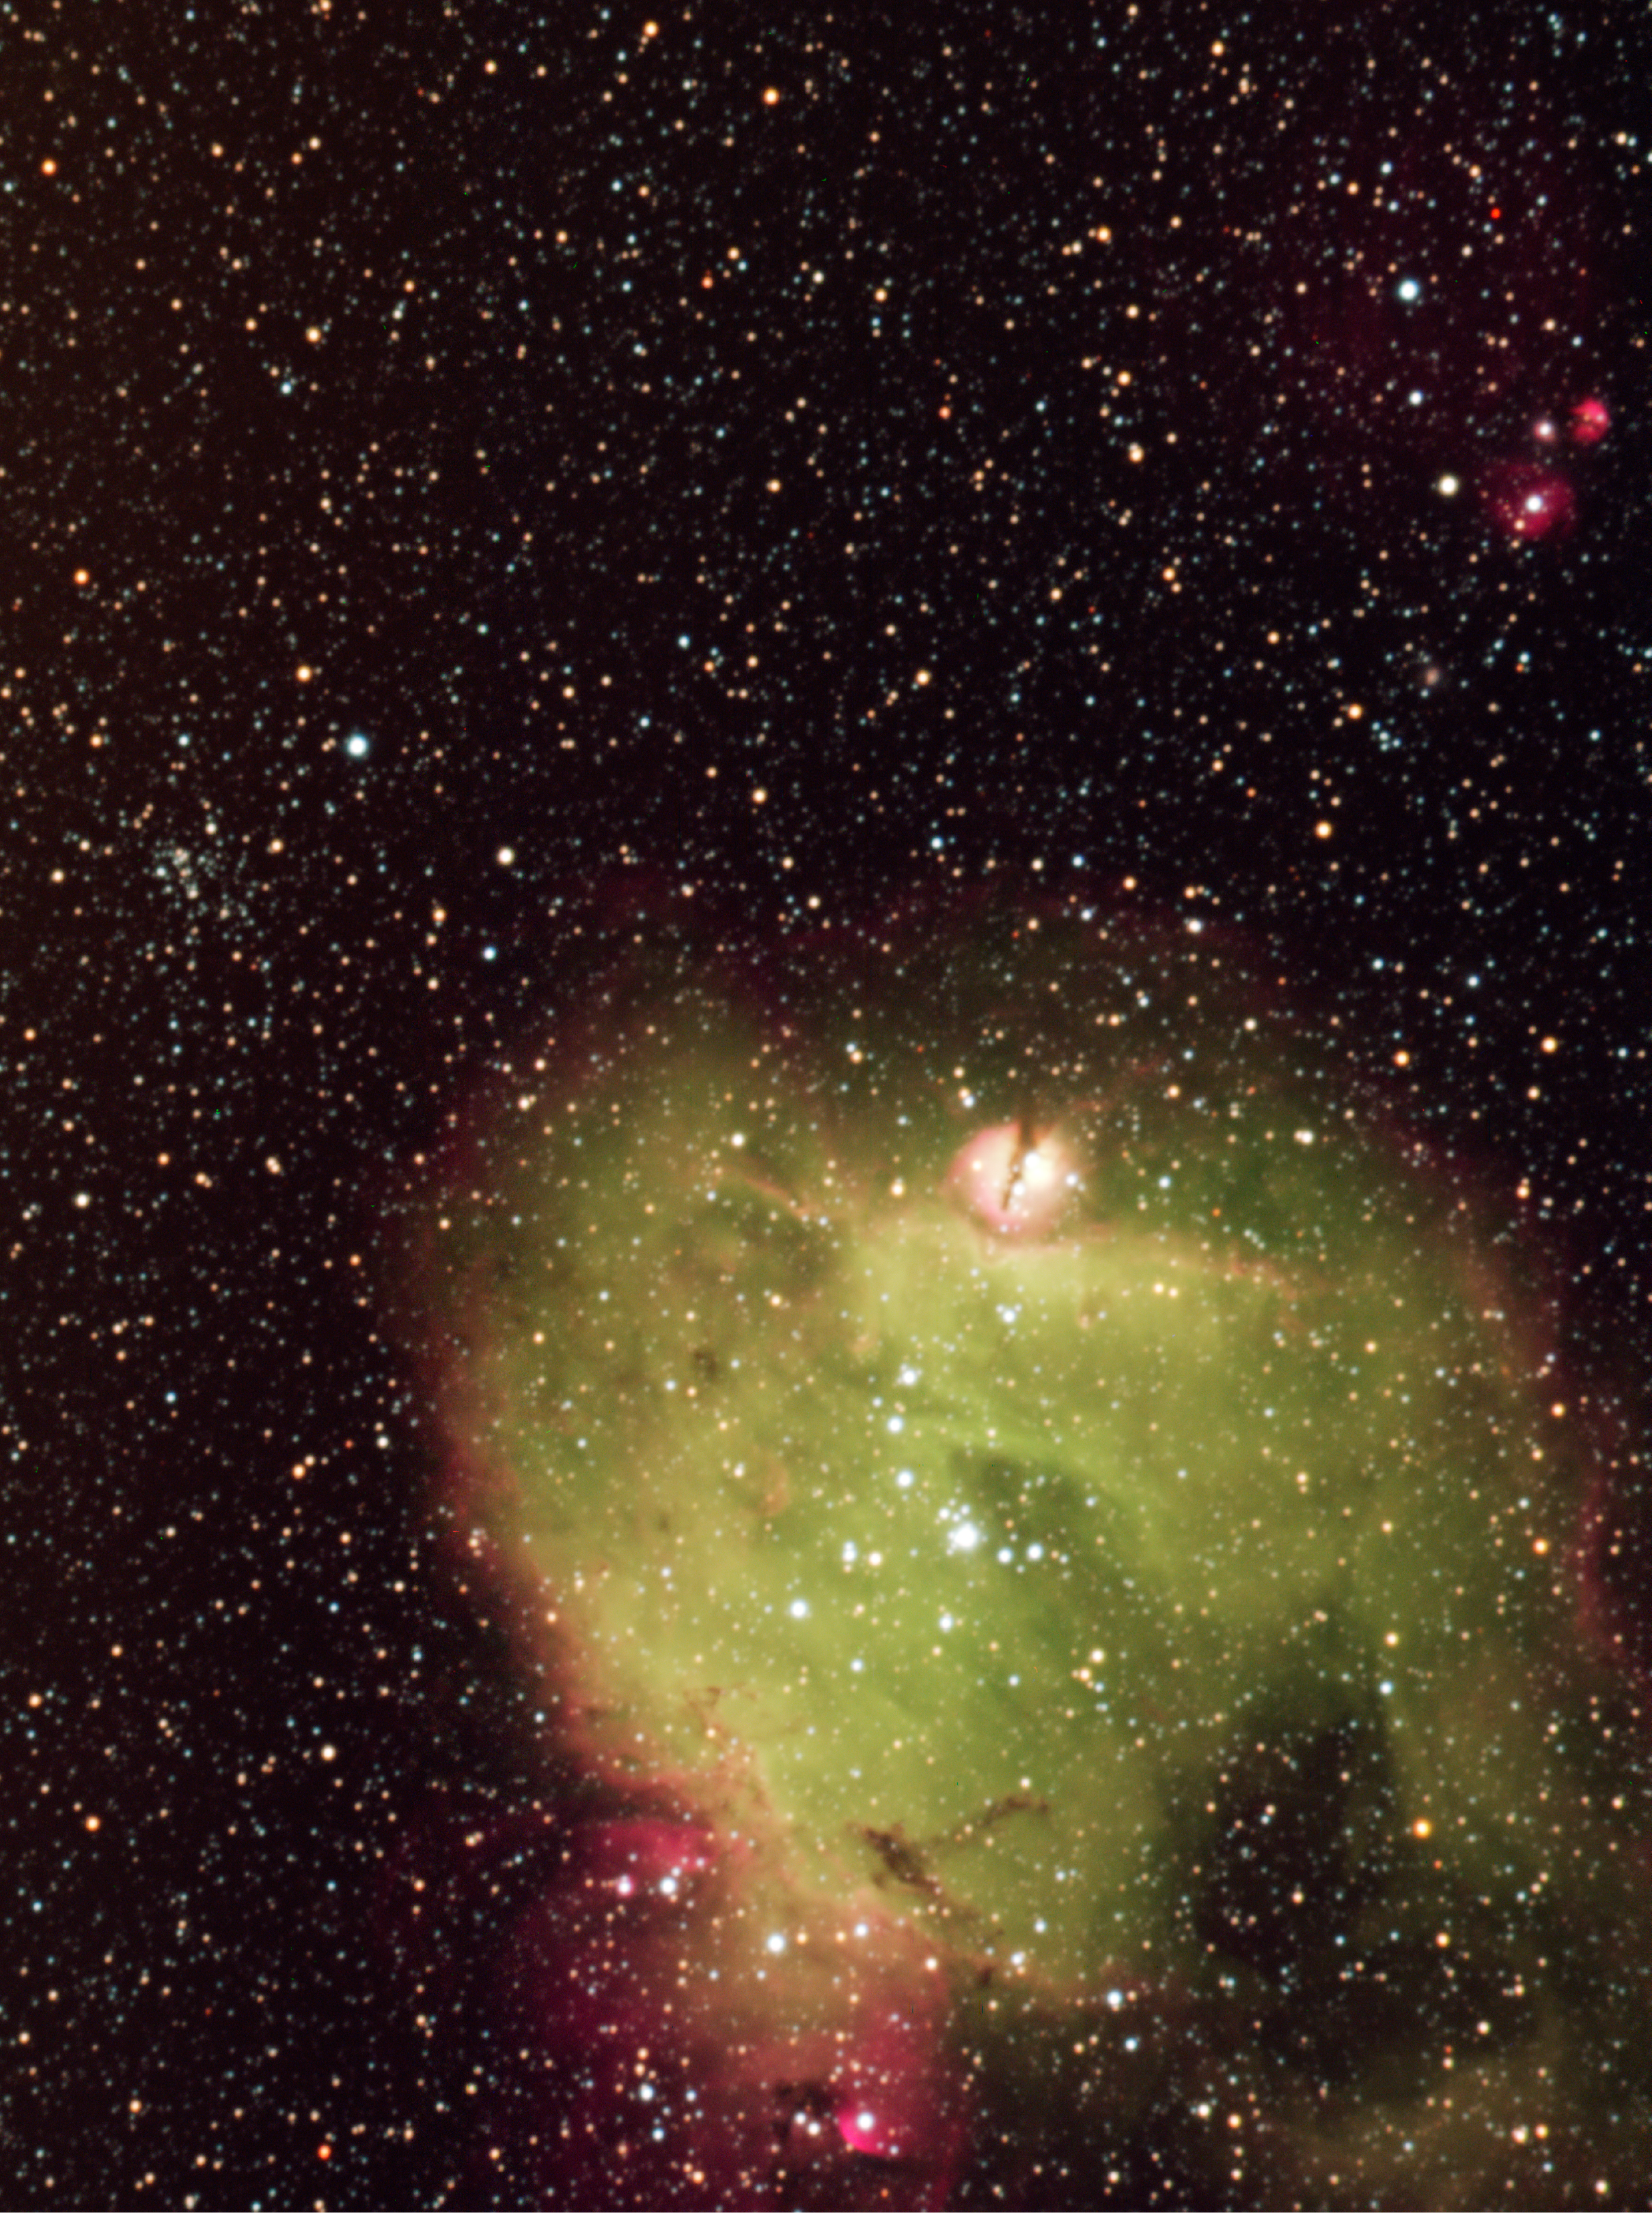

Part of the LMC H II region N214

Composite six-colour image of a part of the LMC H II region N214. The image, taken with the ESO NTT/SuSI2, results from the co-addition of several individual exposures taken through various narrow and broadband filters (see Technical Information below). The field size is 248"x 332" corresponding to approximately 200 x 270 light-years. North is up and east to the left. The large nebula in the lower part is N214C which in shown further as ESO Press Photo eso0513b. At upper left to the middle, a stellar cluster is clearly seen. At top-right, another series of compact reddish nebulae, N214H, are present. The new observations reveal that N214H consist of four compact H II regions hosting exciting stars and a diffuse nebula.

Credit: ESO